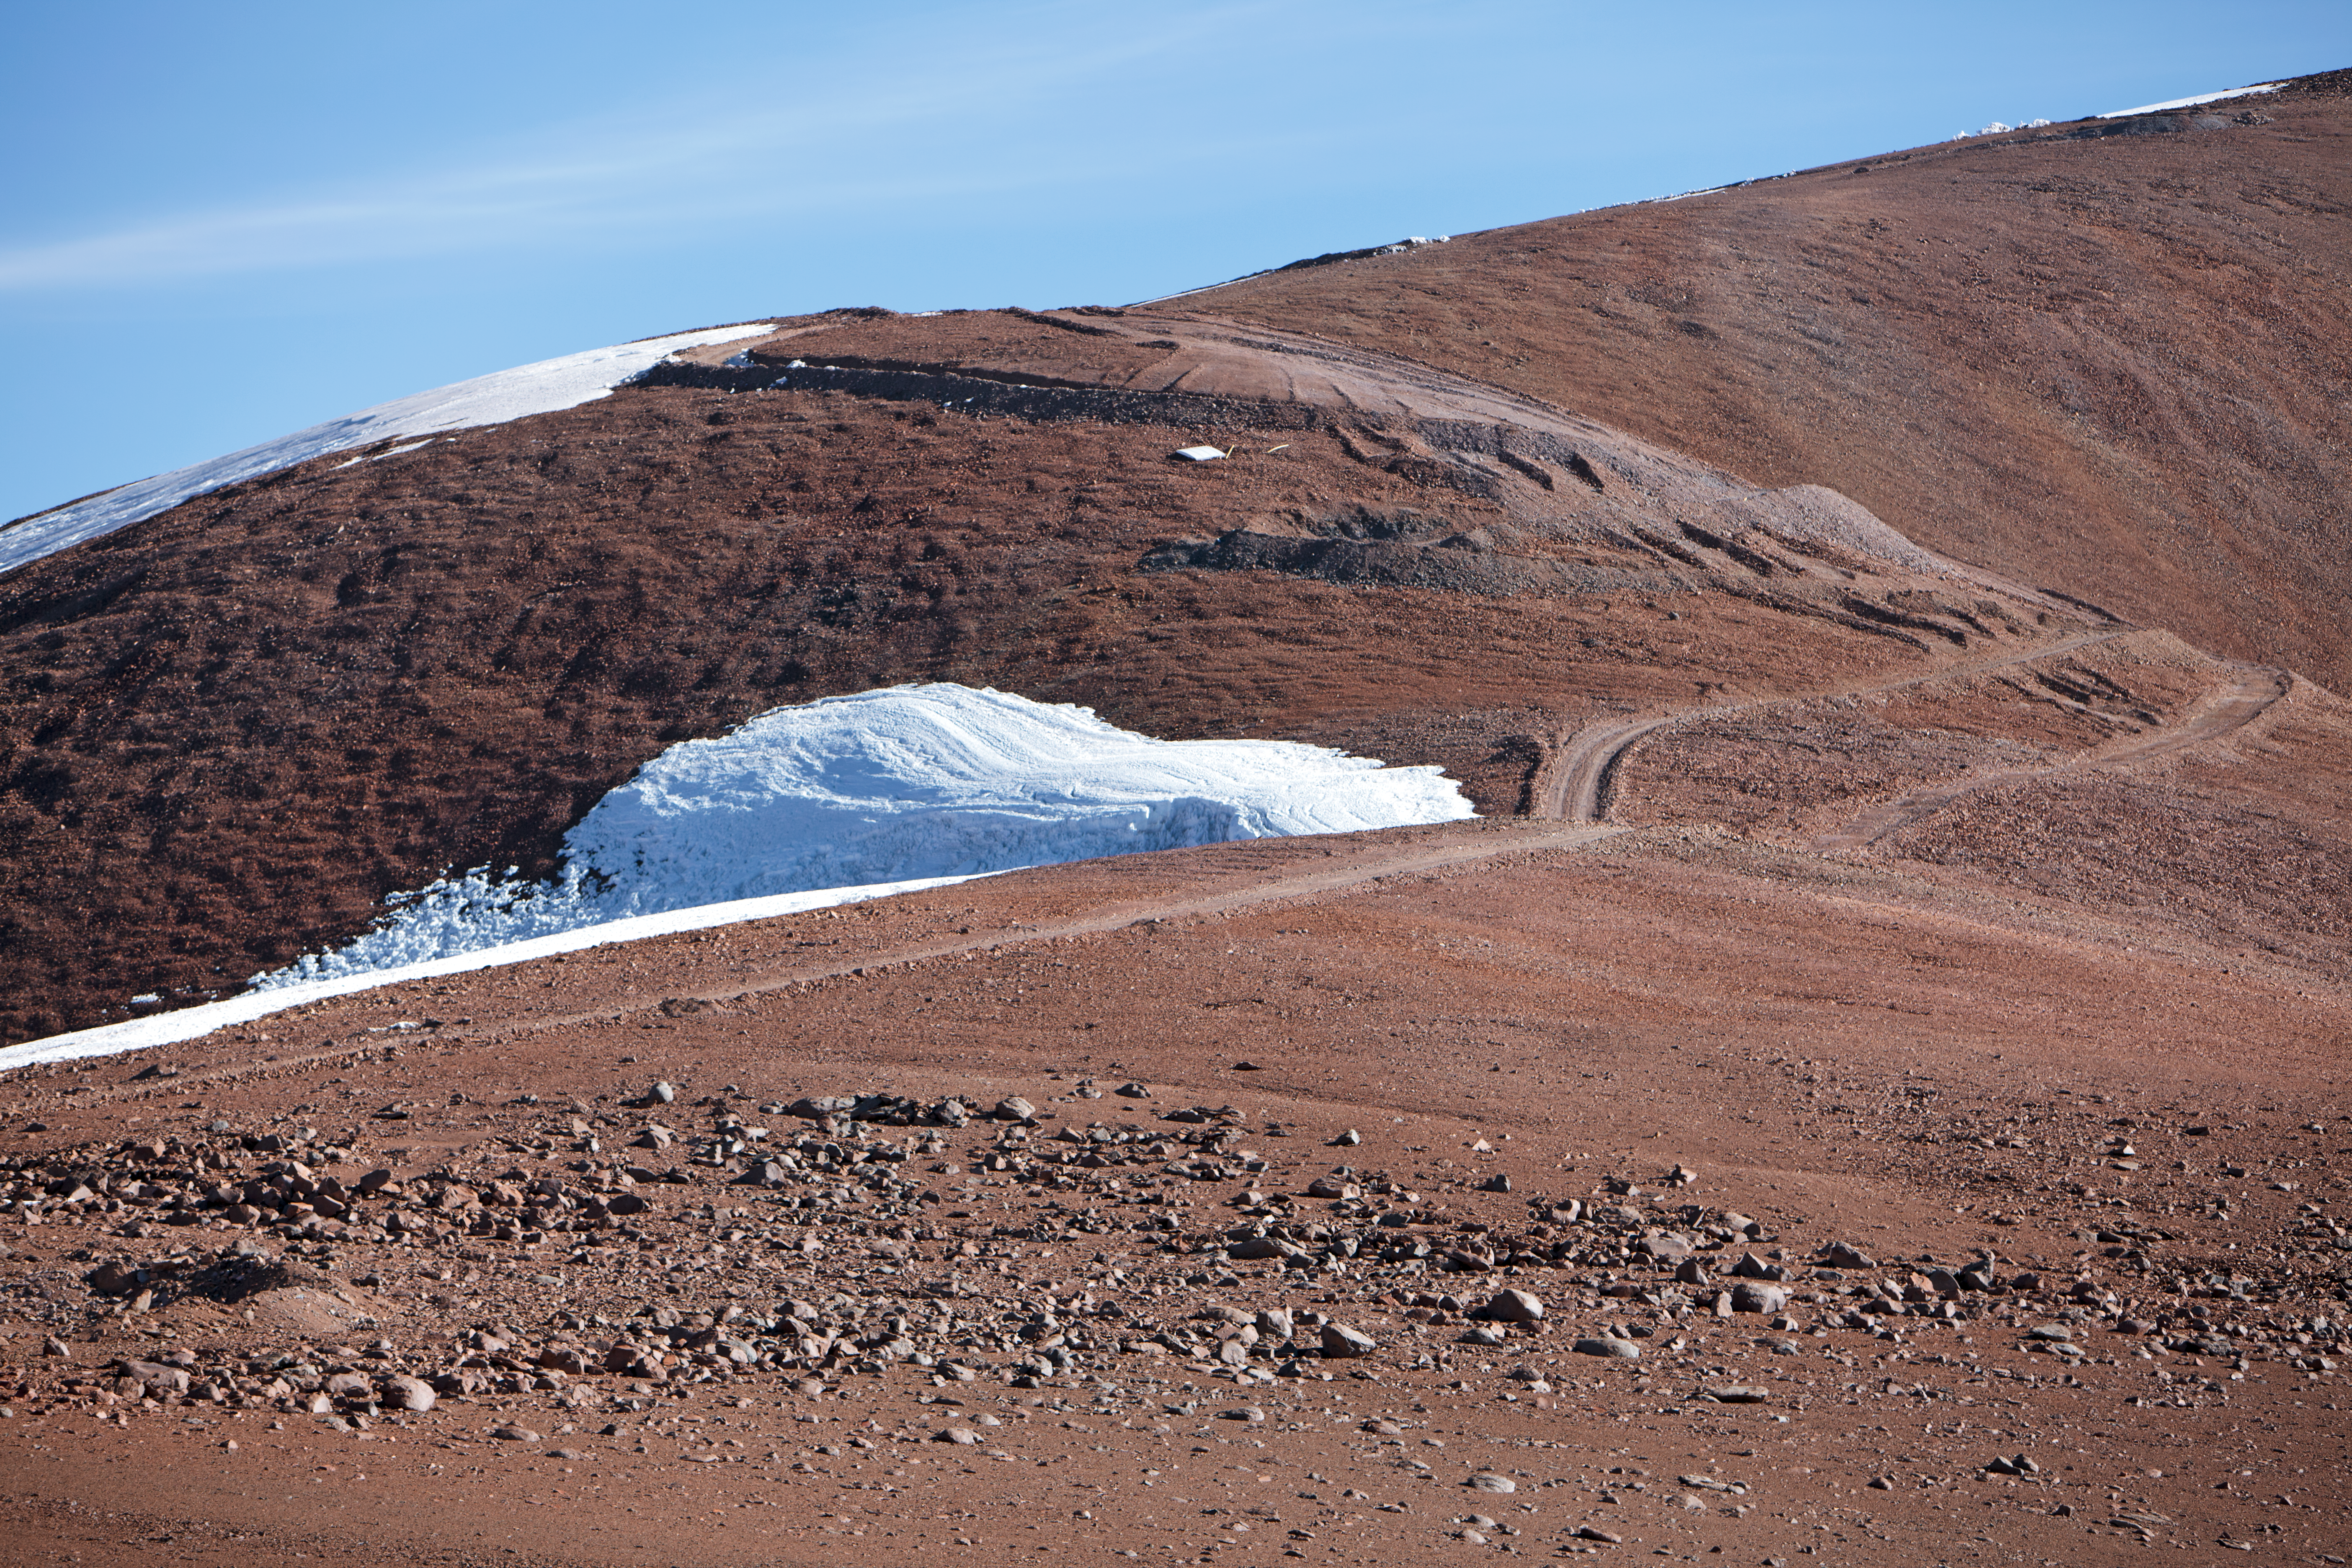

Snow at the Chajnantor plateau

Snow at the Chajnantor plateau high in the Atacama Desert.

Credit: ESO